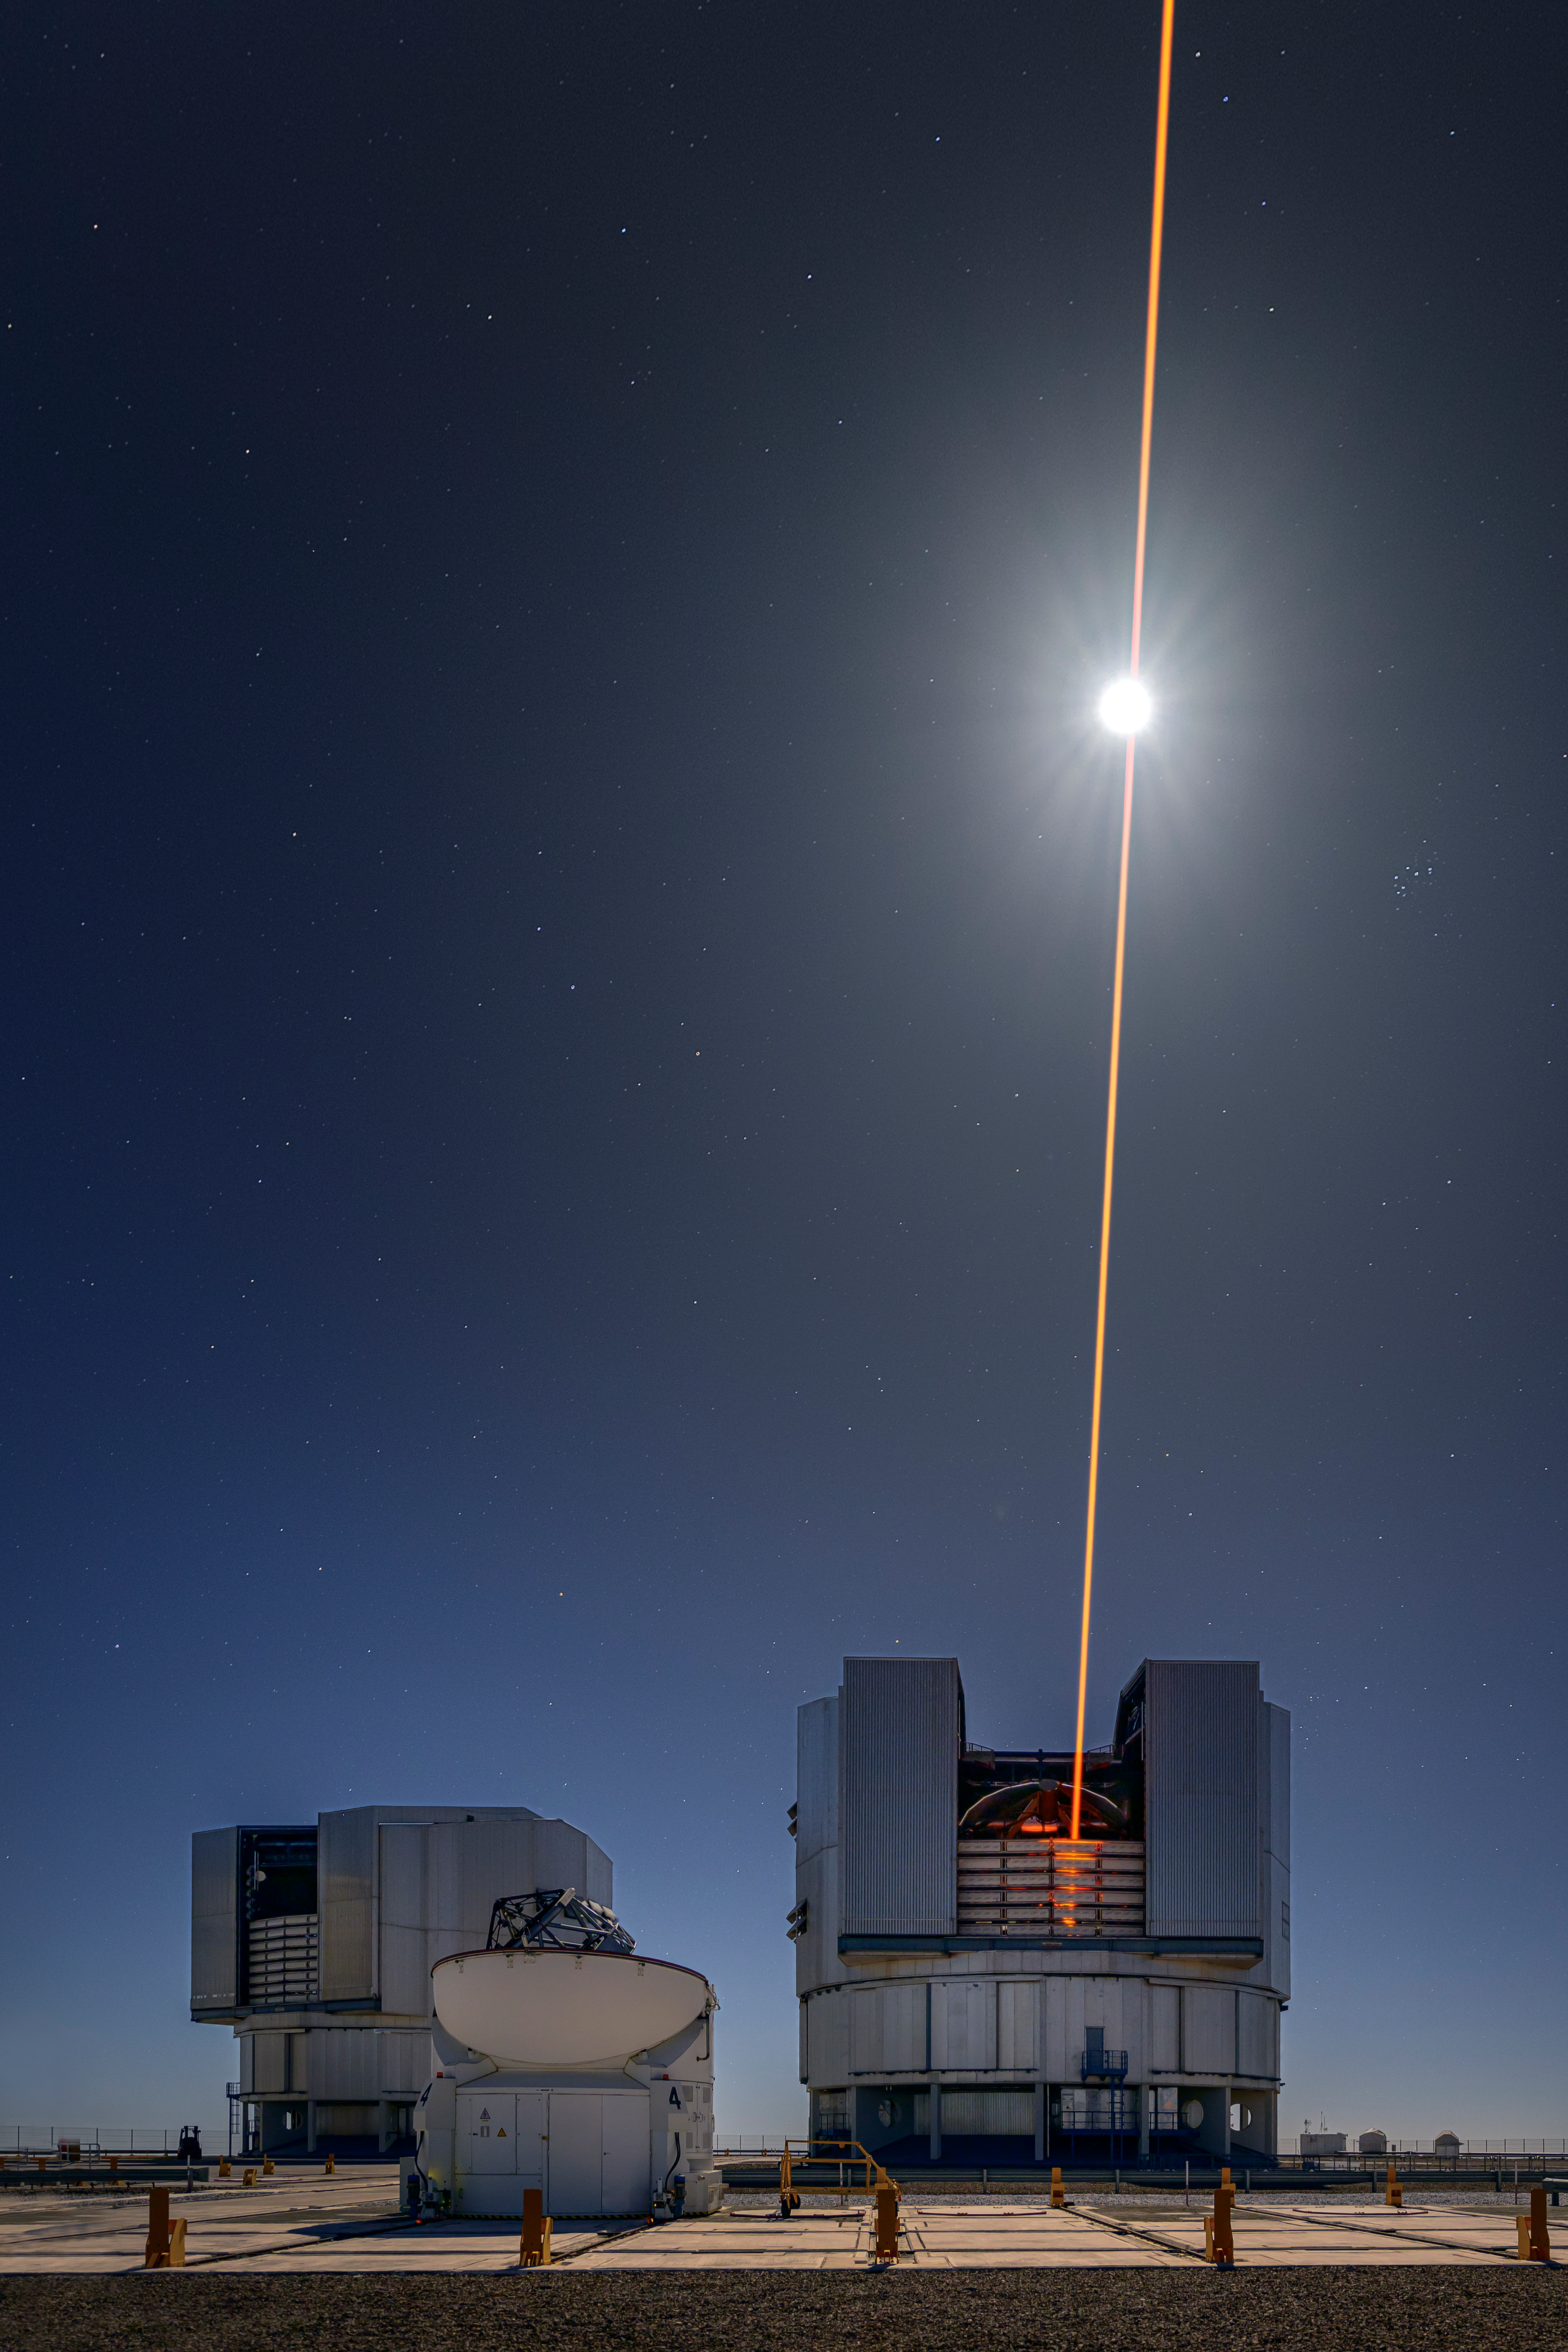

A slice of moon cheese, anyone?

Appearing to cut through the Moon in this Picture of the Week is one of the laser guide stars on Unit Telescope 4 (UT4 or Yepun), one of the four 8.2-m telescopes of ESO’s Very Large Telescope (VLT). At any altitude, ground-based telescopes are affected by the atmospheric distortion of astronomical light. To counteract this, astronomers use adaptive optics in which a flexible mirror is deformed in real time to counteract this effect, yielding sharp images.

The laser you see here, a powerful beam of light, excites sodium atoms 90 kilometres high in the atmosphere, consequently producing a glowing artificial star. Astronomers use this star to measure the blurring effect of the atmosphere and drive the deformable mirrors.

To avoid disturbing airplanes, these lasers rely on an automated aircraft avoidance system. This system continuously monitors the sky and instantly switches the lasers off whenever an aircraft’s trajectory is predicted to enter the region of the sky where the lasers are pointed. In any case, the lasers wouldn’t be able to slice the Moon even if it was made of cheese!

Credit: ESO/A. Ghizzi Panizza (www.albertoghizzipanizza.com)